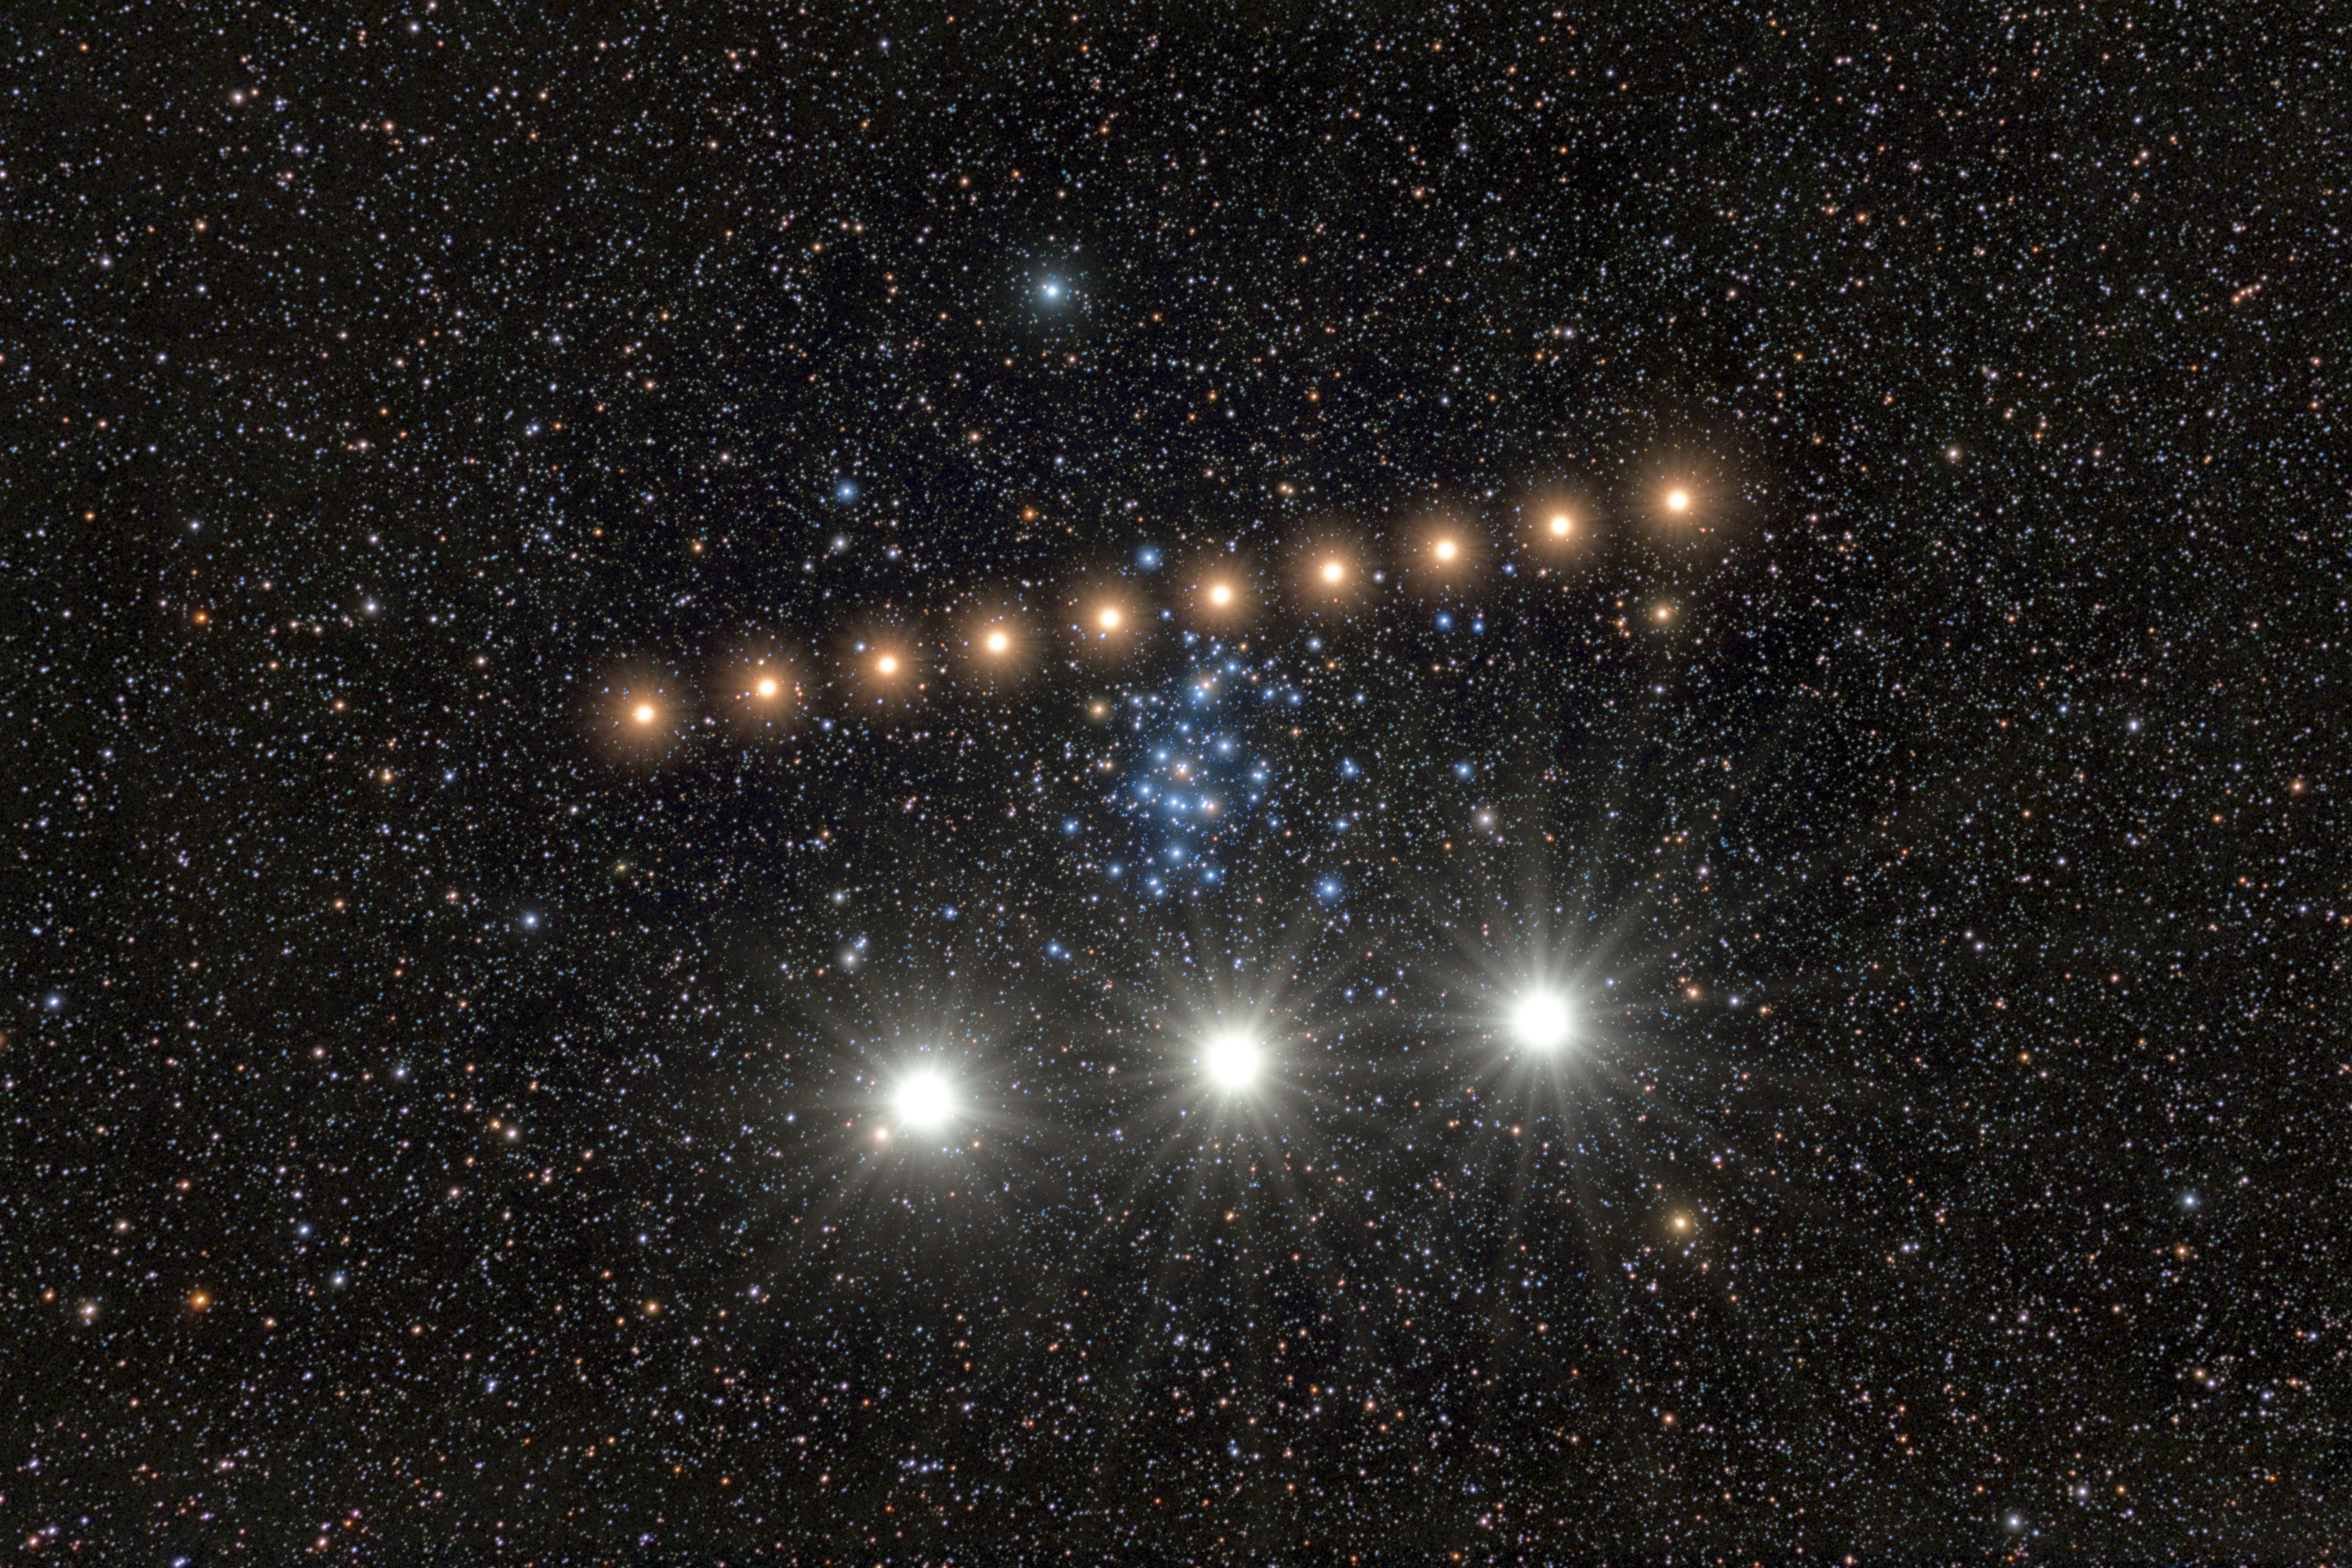

Warning: Planets Crossing!

In 2025, Mars and Venus both made striking planetary conjunctions with the open star cluster Messier 44, also known as Praesepe, or the Beehive Cluster. The Beehive Cluster is located about 600 light-years away in the constellation Cancer and contains roughly 1000 stars within a core about 23 light-years across. This makes it one of the nearest and richest open clusters to Earth. The planetary apparitions are combined in this composite time-lapse image, created by Petr Horálek, NOIRLab Audiovisual Ambassador.

The traversing of Mars (above) in this Image of the Week occurred from late April to early May in 2025. Its nightly positions were captured from observatories in Chile, Bolivia, and the Czech Republic. The site in Chile, Cerro Pachón, is home to four NOIRLab-operated telescopes, including Gemini South, one half of the International Gemini Observatory, funded in part by the U.S. National Science Foundation (NSF) and operated by NSF NOIRLab. The passage of Venus (below) took place from late August to early September in 2025, when Venus briefly appeared during early morning twilight.

You can find a labeled version of this image here.

Credit: NOIRLab/NSF/AURA/P. Horálek (Instituto de Física de Opava)